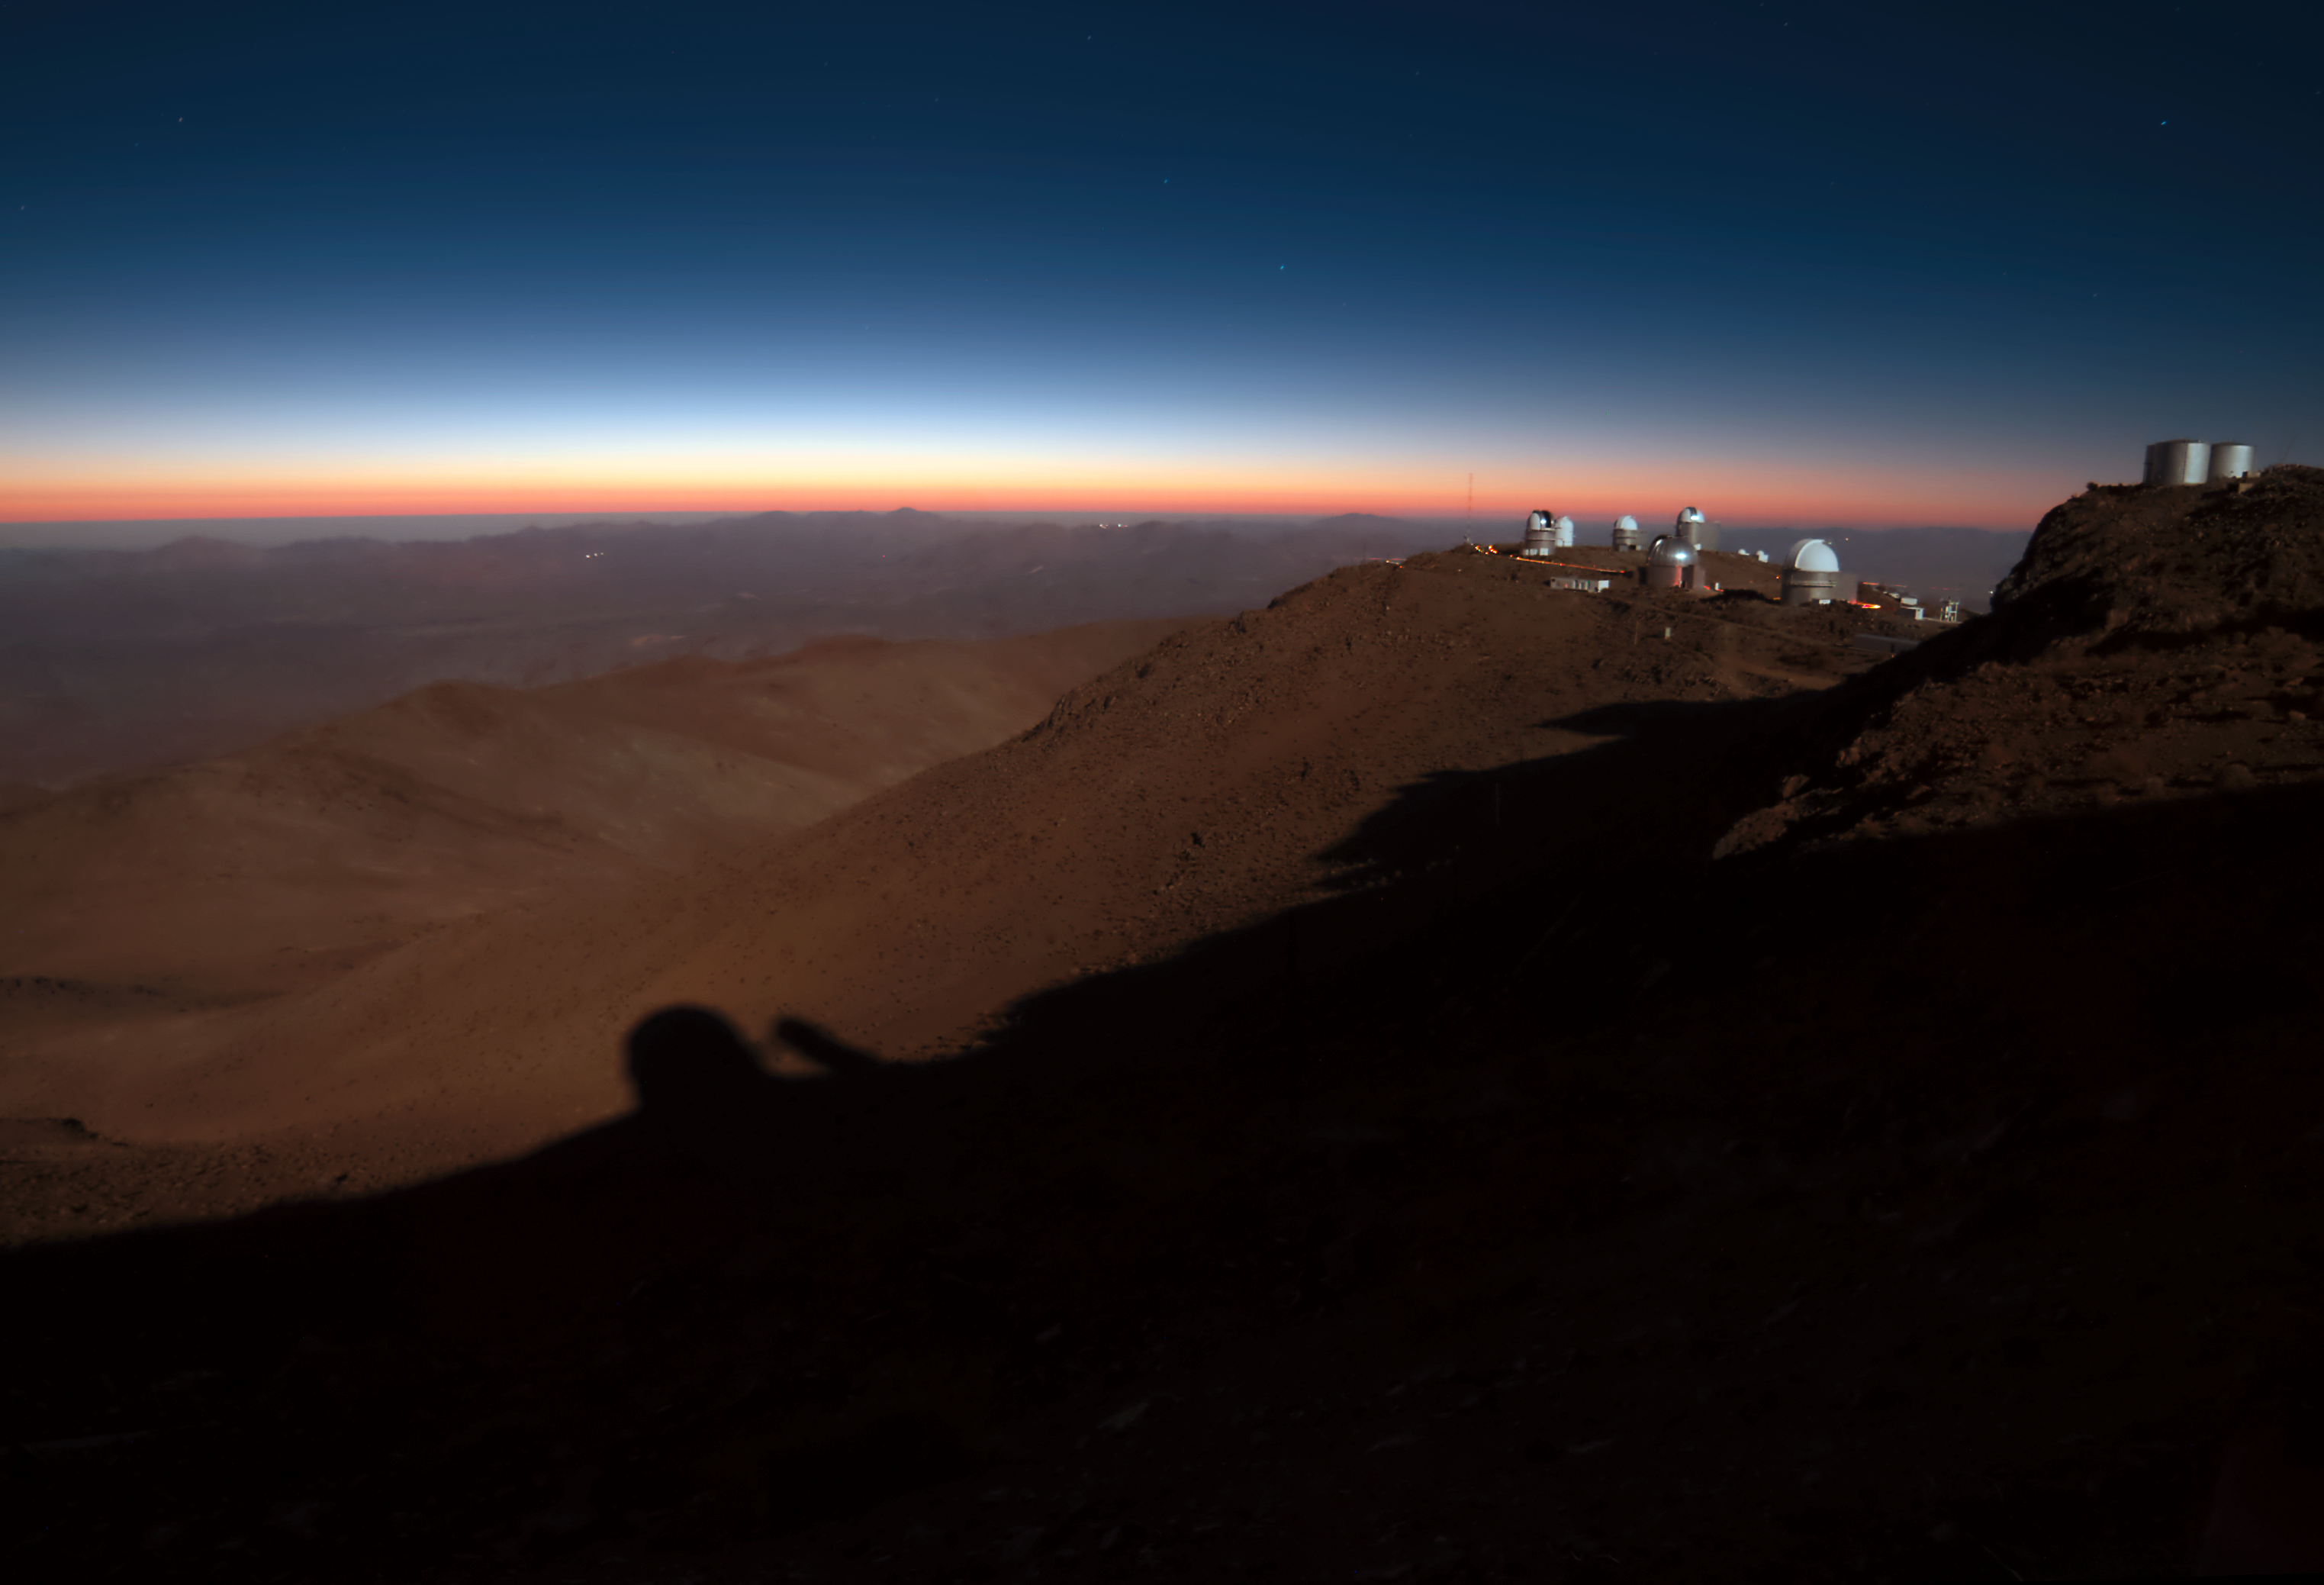

Moonlit La Silla

Several moonlit telescopes dot the peaks of ESO's La Silla Observatory, located on the outskirts of the Chilean Atacama desert. The shadow of ESO's 3.6-metre telescope can be seen cast onto the rocky slopes below the Observatory.

Credit: J. Morin/ESO